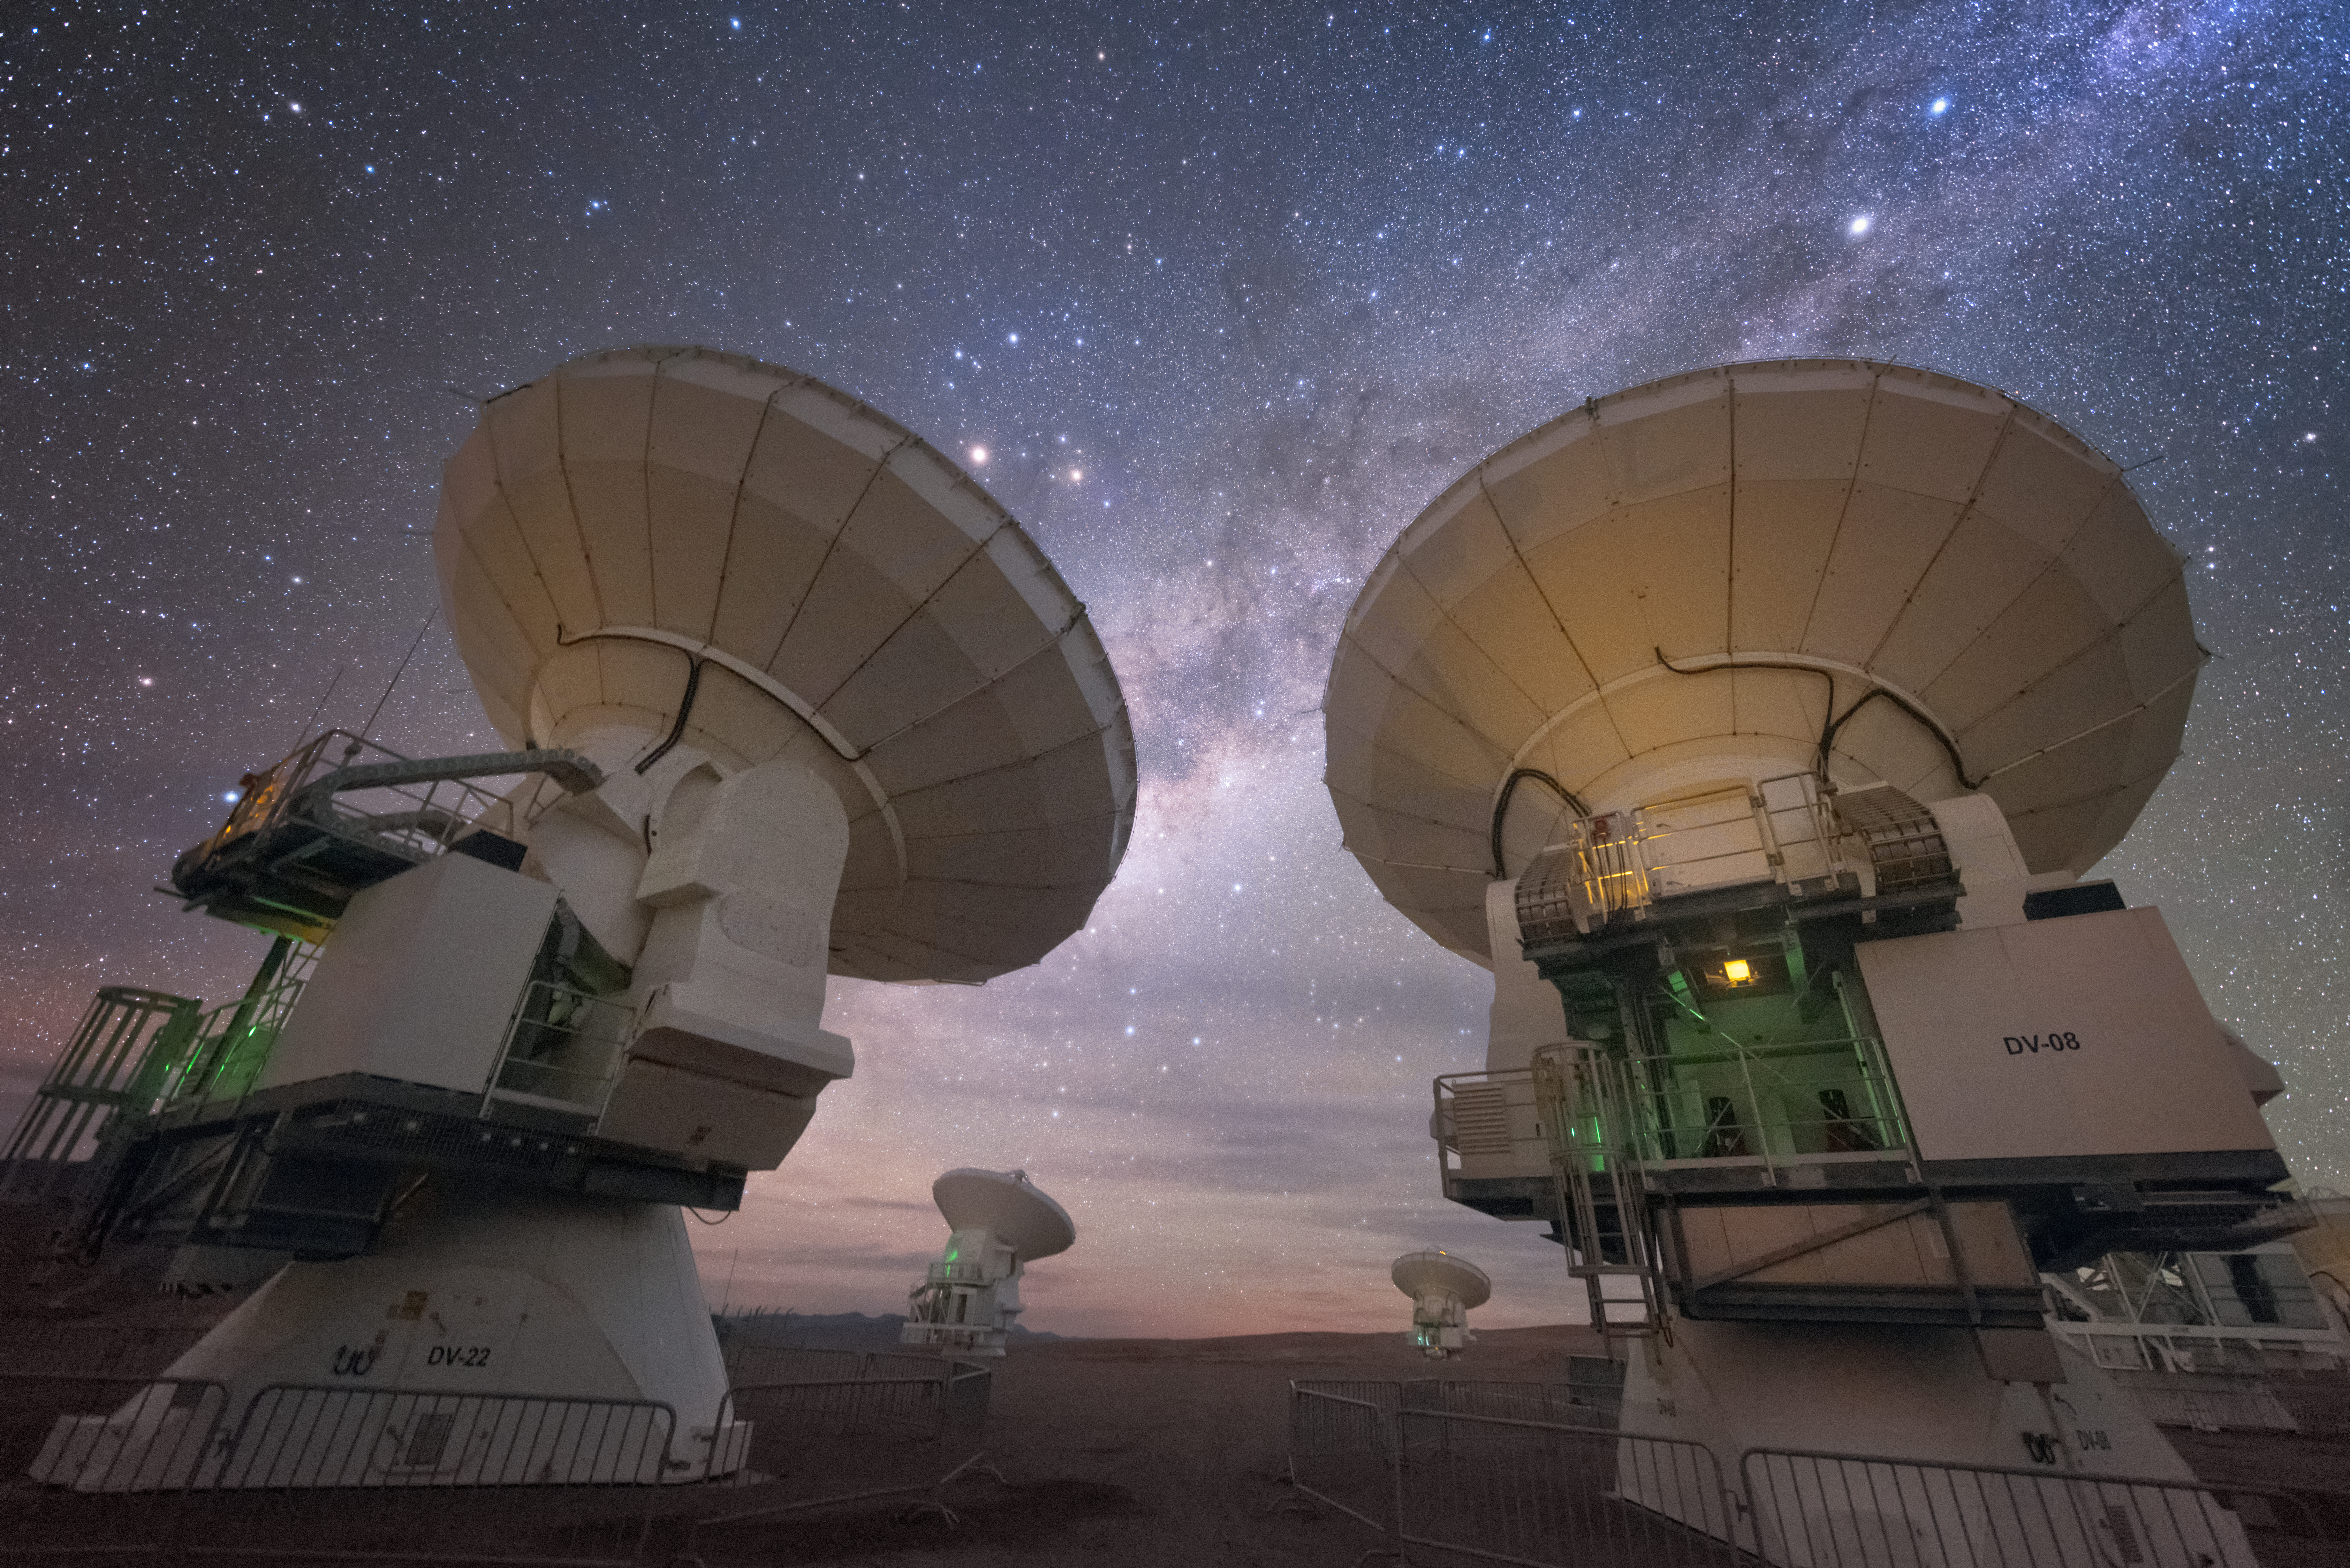

ALMA facing away

In total, 66 separate antennas combine to form ALMA, the Atacama Large Millimetre/submillimetre Array — a few are shown here, busy looking away and up. Located around 5000 metres up in the Chilean mountains, ALMA is the largest ground-based astronomical project in existence. The antennas are provided by North America, Europe and East Asia.

The telescope scours the Universe in the radio range, studying the stunning, varied phenomena it has to offer.

Credit: ESO/Y. Beletsky